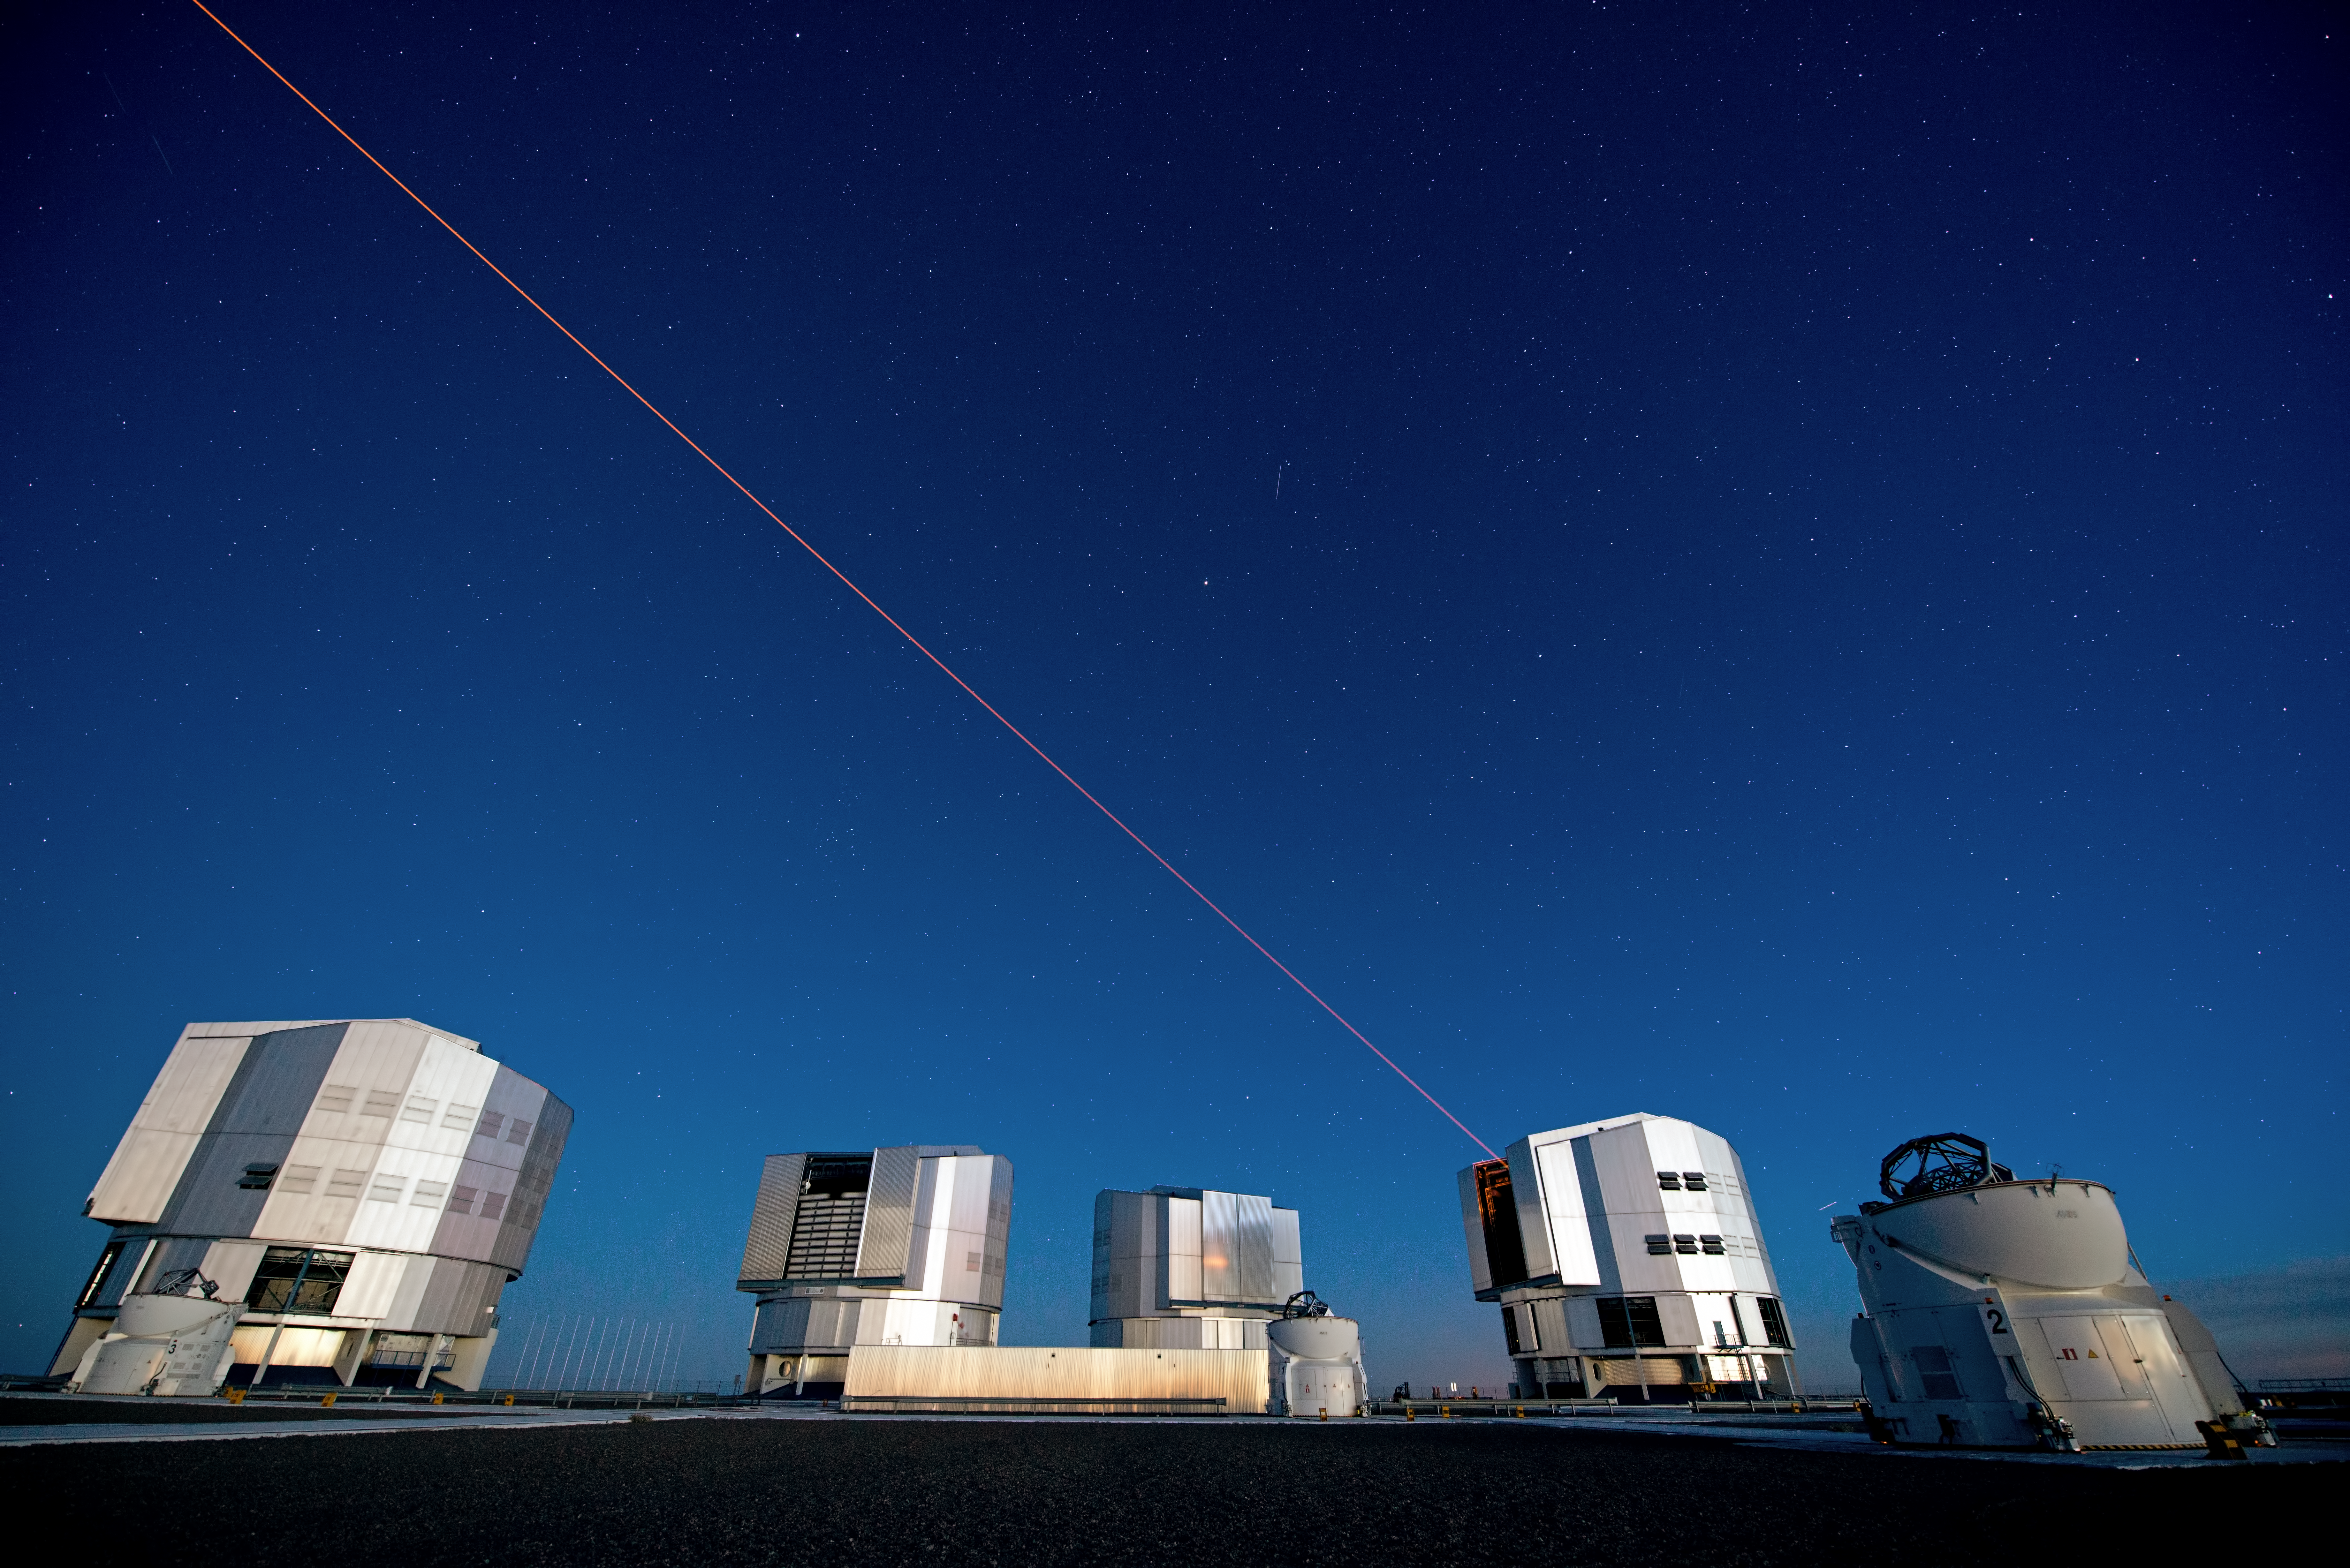

PARLA laser at the VLT

The PARLA laser is used to generate an artificial star about 90 kilometres up in the atmosphere. By creating and observing such a bright point of light astronomers can probe the turbulence in the layers of the atmosphere above the telescope. This information is then used to adjust deformable mirrors in real time in order to correct most of the disturbances caused by the constant movement of atmosphere and create much sharper images. Read more on the ESO announcement ann13010.

Credit: ESO/G.Hüdepohl (atacamaphoto.com)